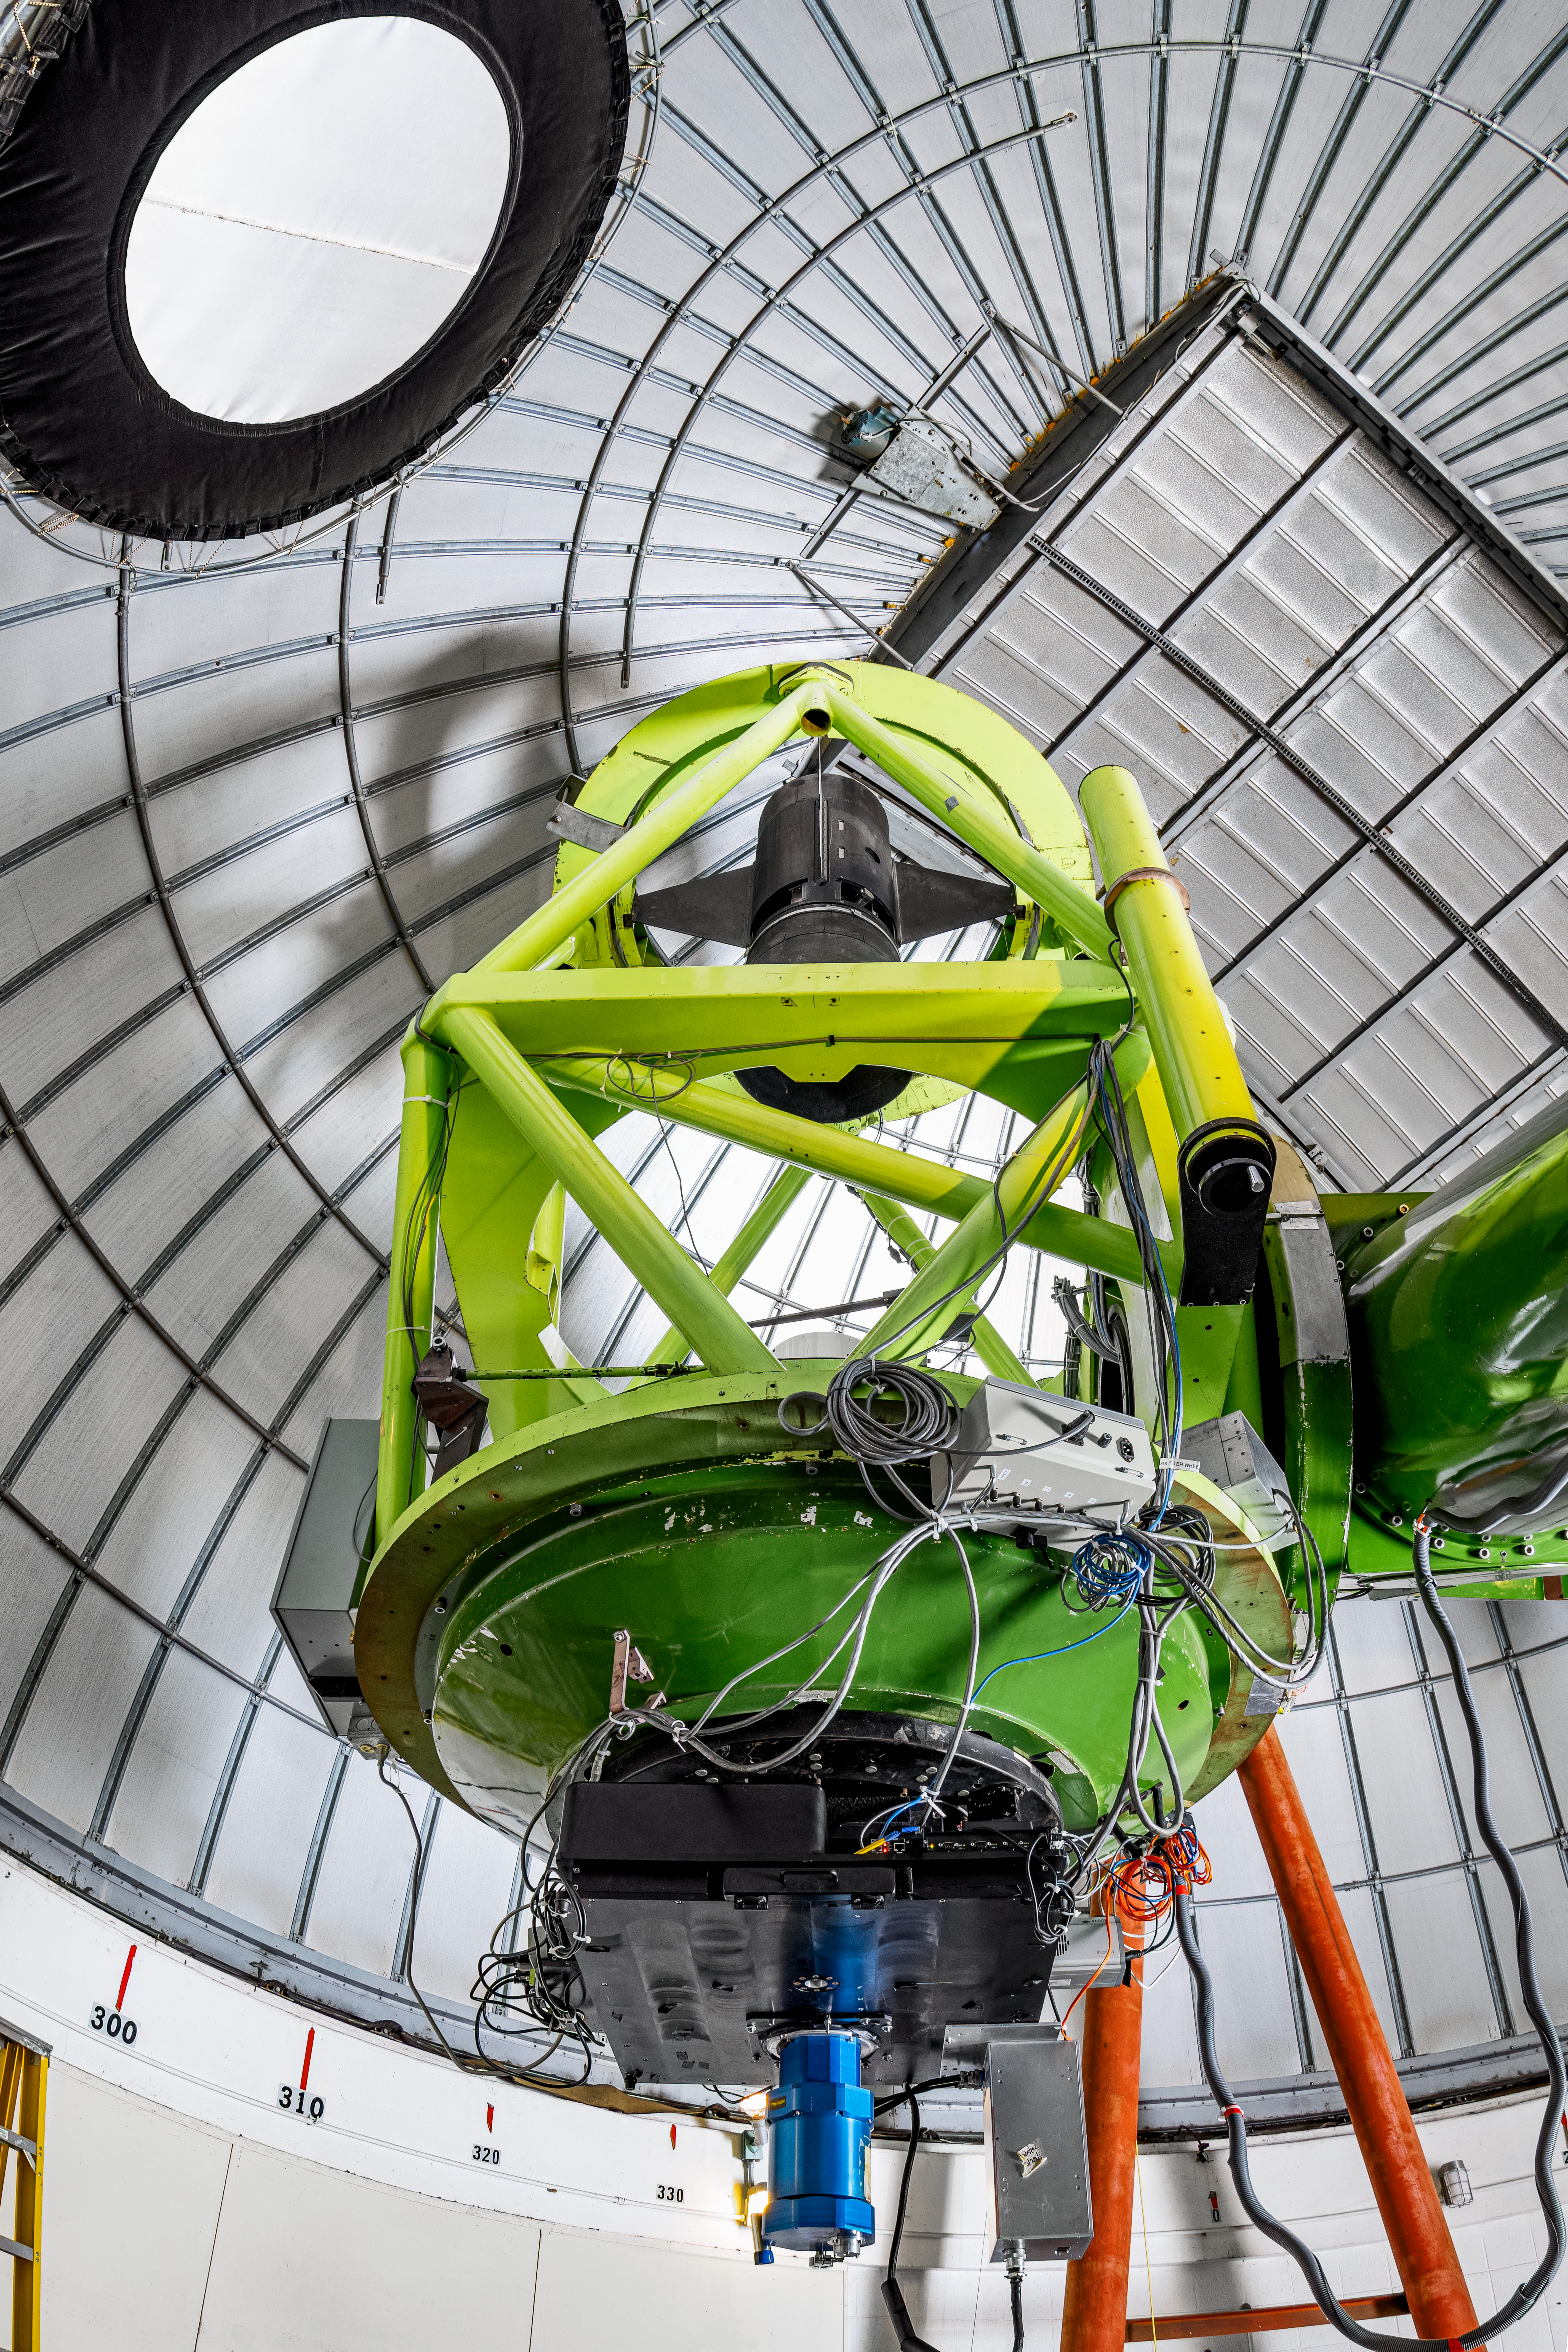

McGraw-Hill 1.3-meter Telescope Interior

The interior of the McGraw-Hill 1.3-meter Telescope located at Kitt Peak National Observatory (KPNO), a Program of NSF NOIRLab.

Credit: KPNO/NOIRLab/NSF/AURA/T. Matsopoulos